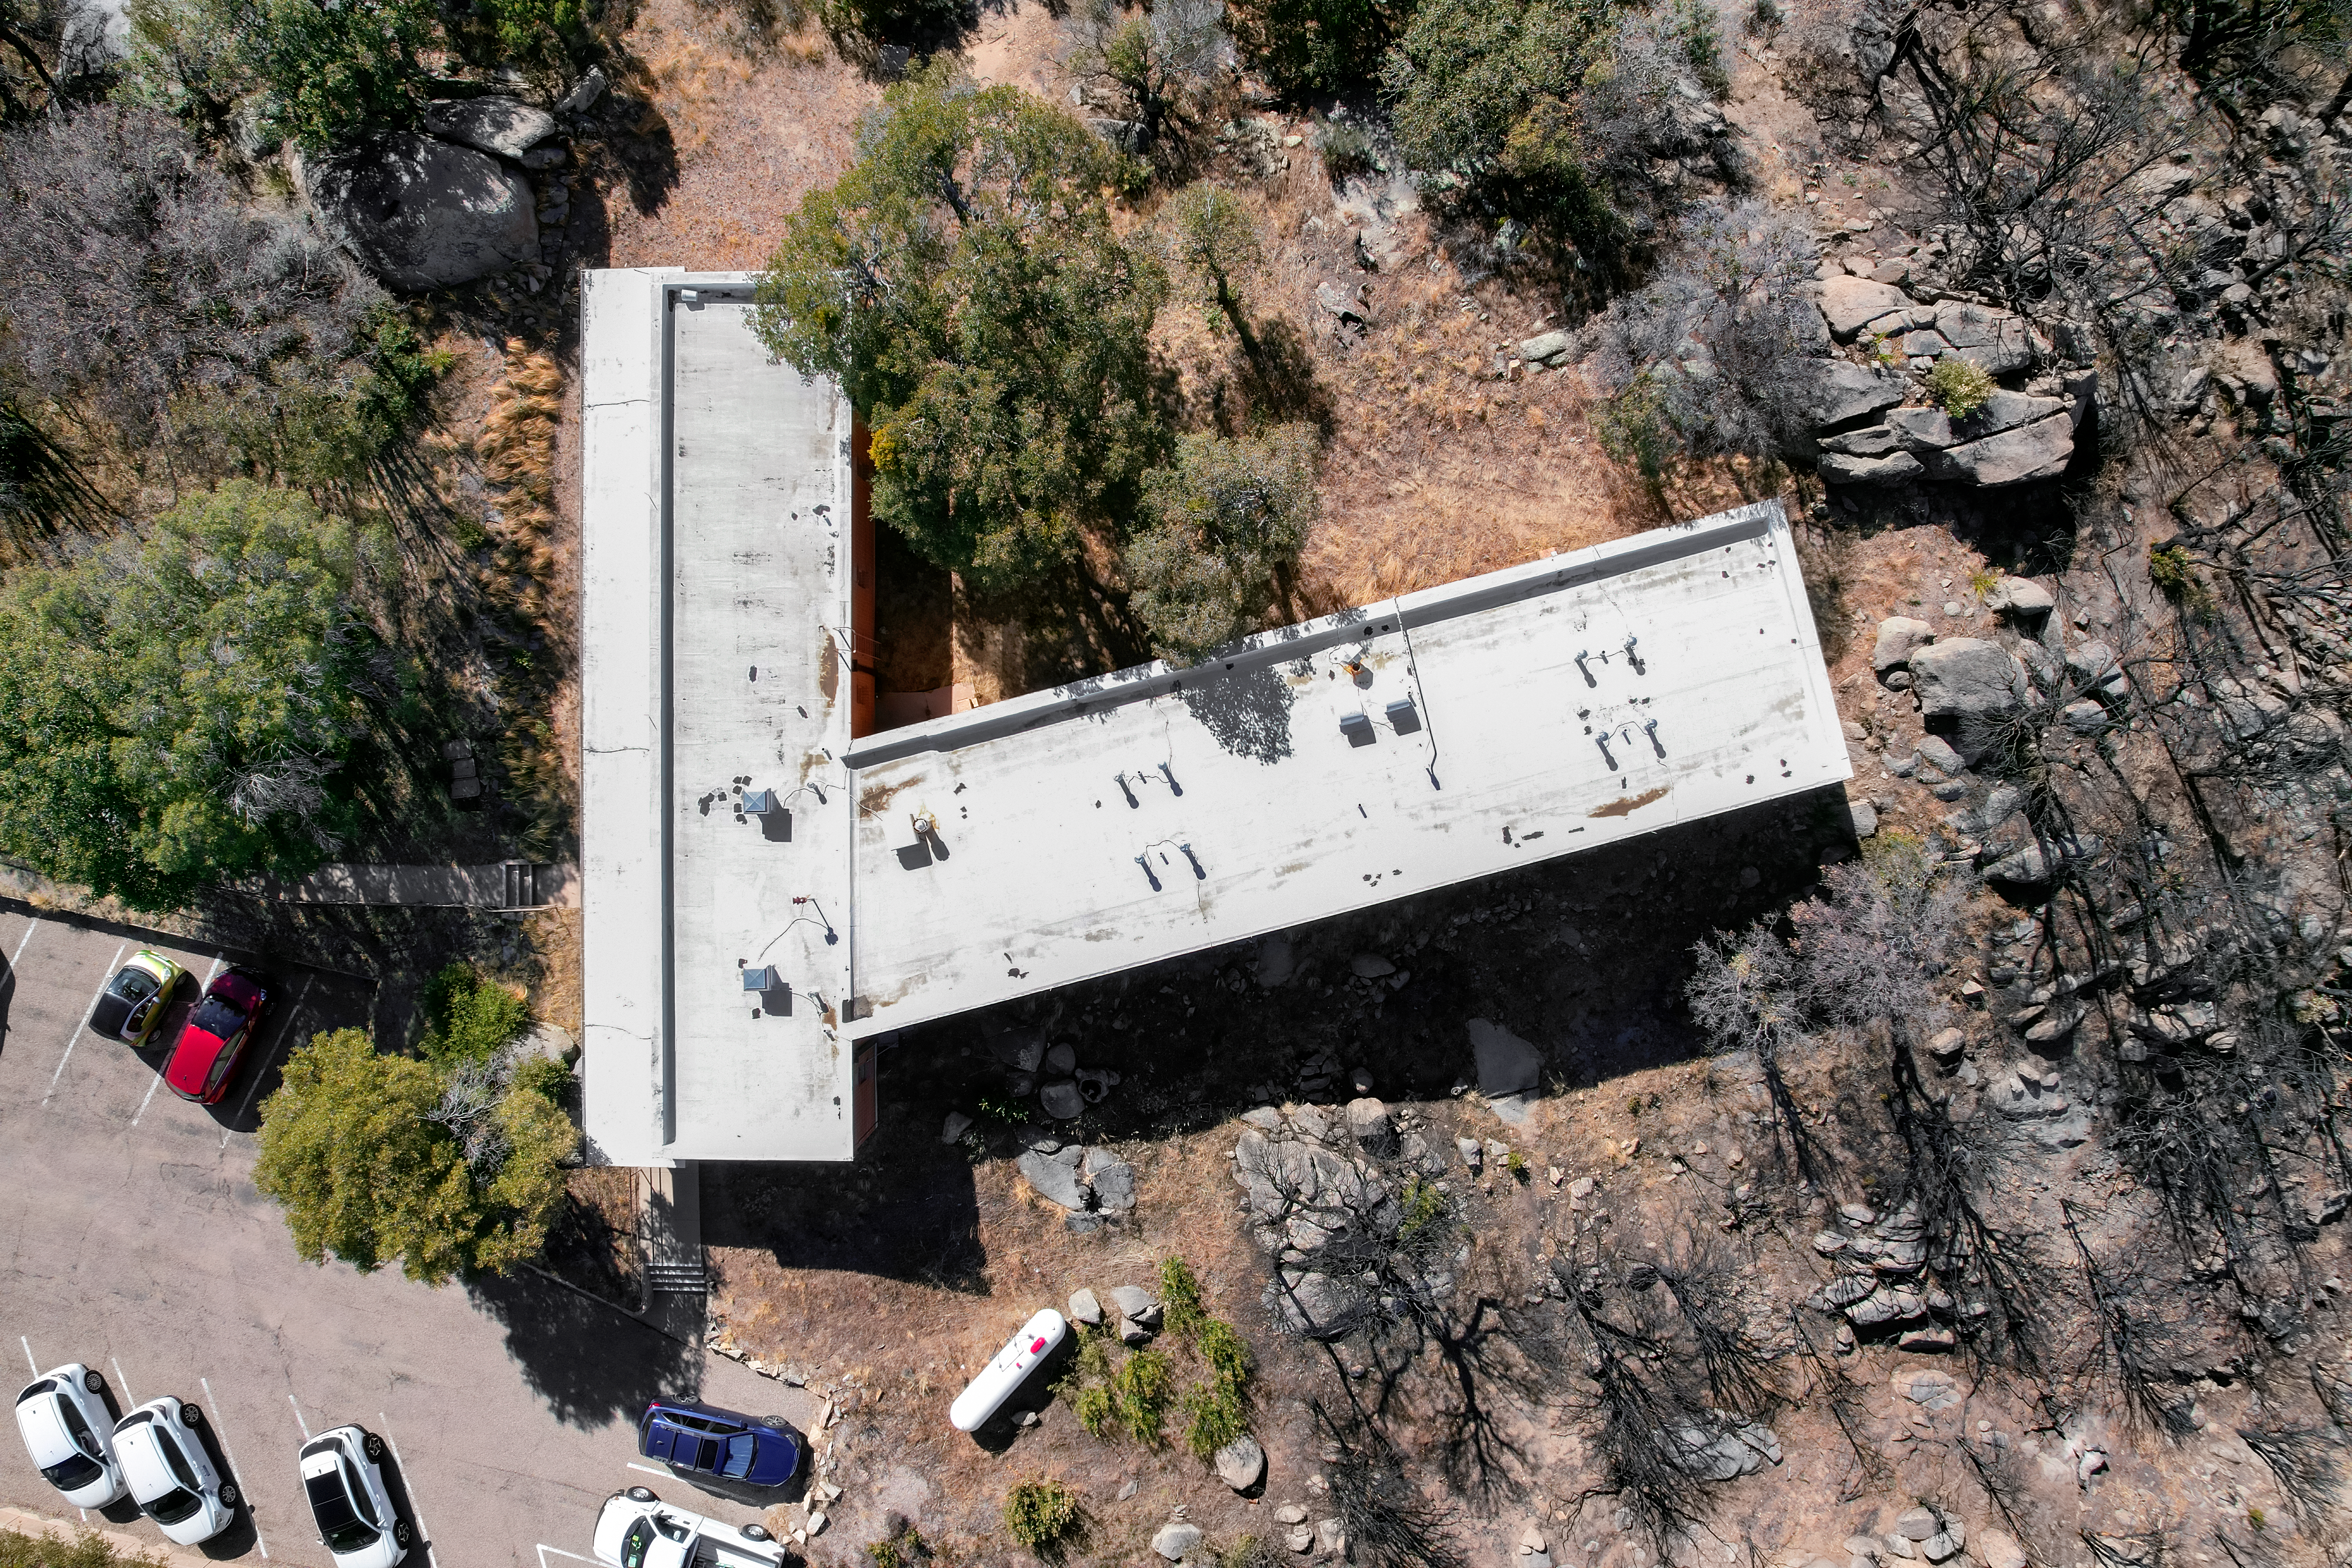

Kitt Peak National Observatory Dormitory 1 Aerial

Aerial view of Dormitory 1 at Kitt Peak National Observatory (KPNO), a Program of NSF NOIRLab.

Credit: KPNO/NOIRLab/NSF/AURA/P. Marenfeld